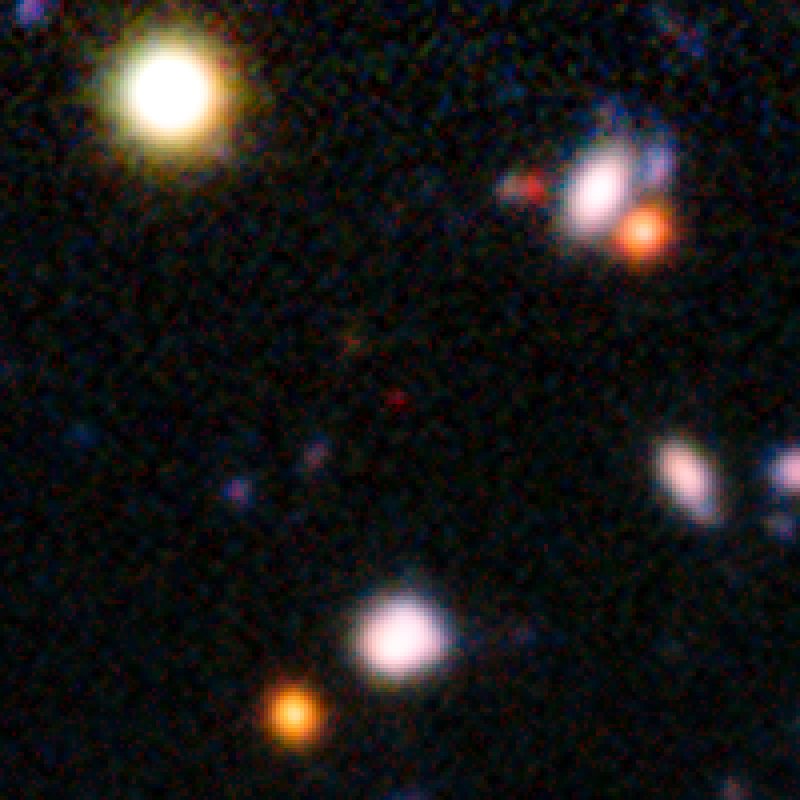

A galaxy seen when the Universe was only 820 million years old

The red speck at the centre of this very deep image from the ESO Very Large Telescope shows the galaxy NTTDF-474, one of the most distant ever to have had its distance measured accurately. This extremely faint object is one of five that have been used to chart the timeline of the reionisation of the Universe about 13 billion years ago.

Credit: ESO/ L. Pentericci